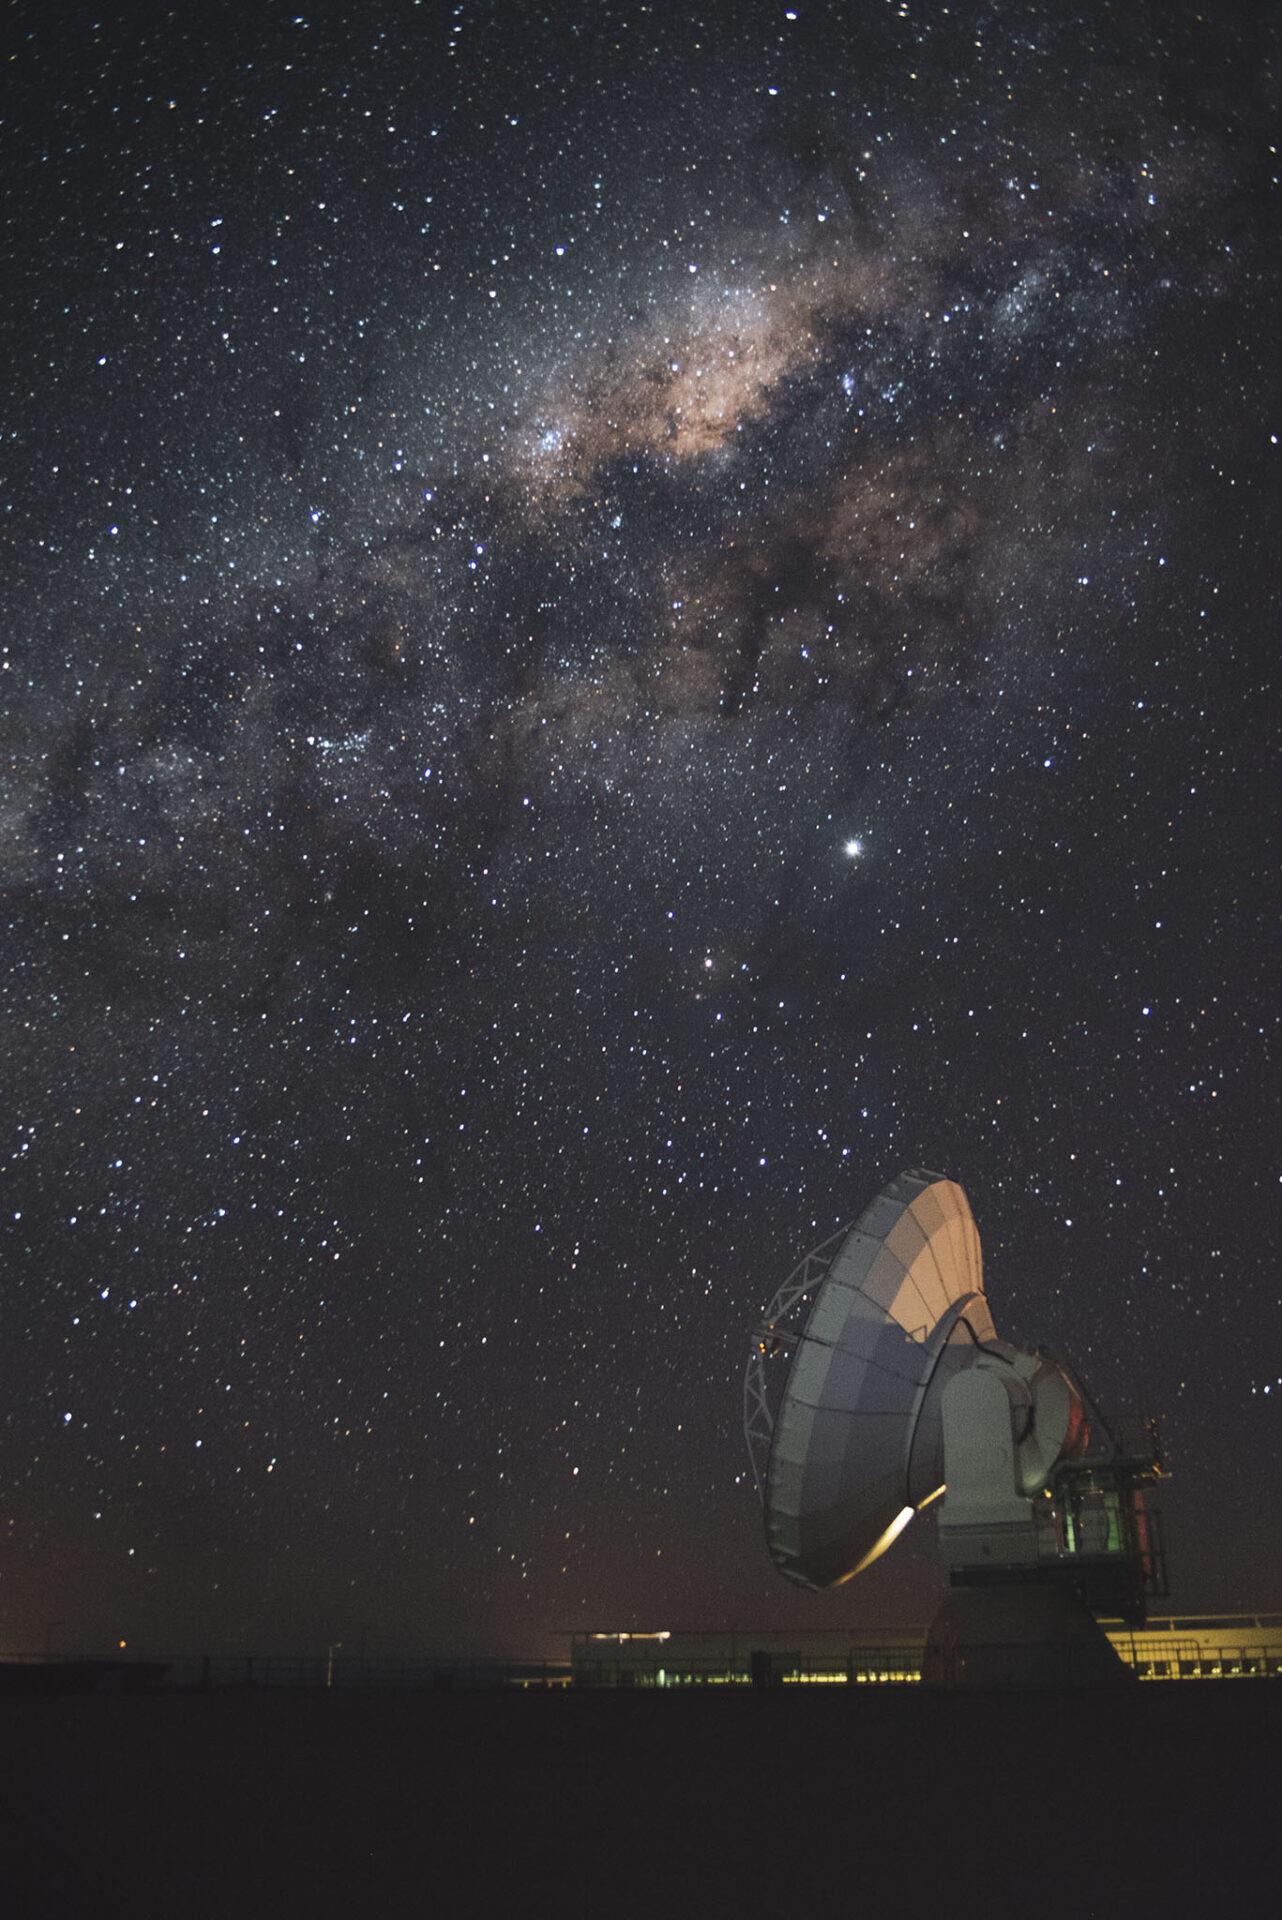

Antenna DV02

Antenna DV02 under the Milky Way bulge at the ALMA Operations Support facilities.

Credit: Sergio Otárola - ALMA (ESO/NAOJ/NRAO)